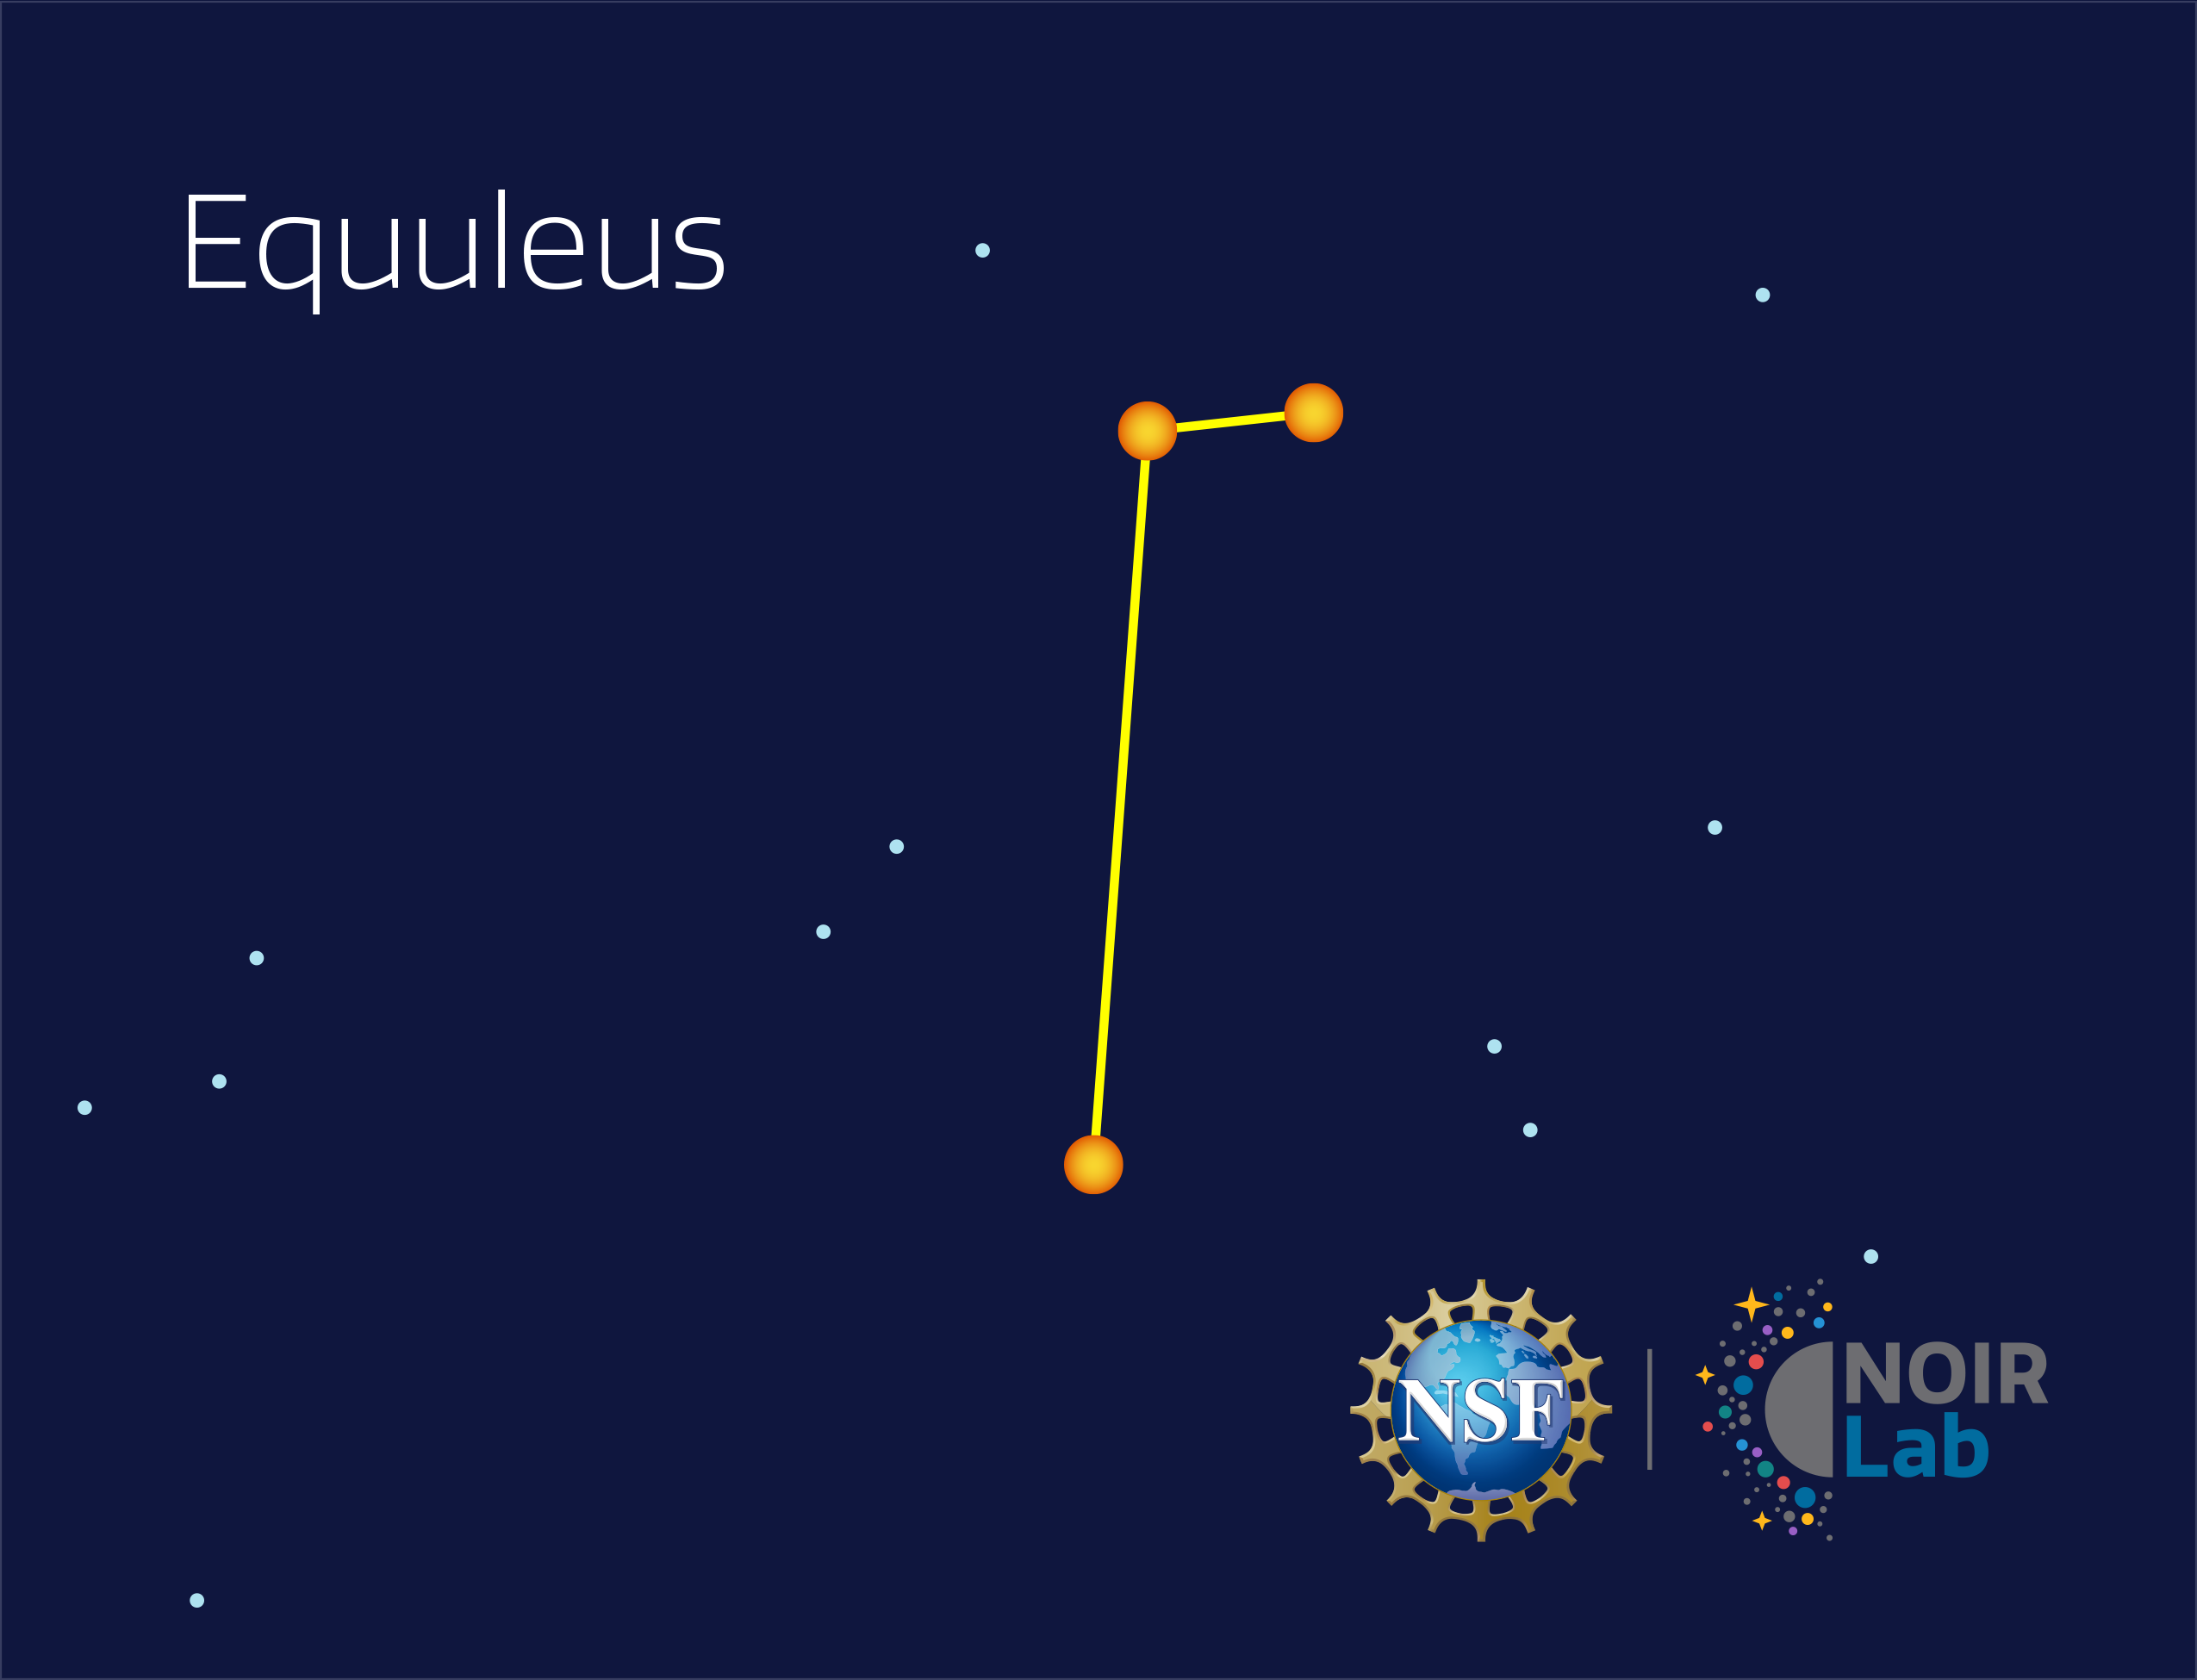

Equuleus

Credit: NOIRLab